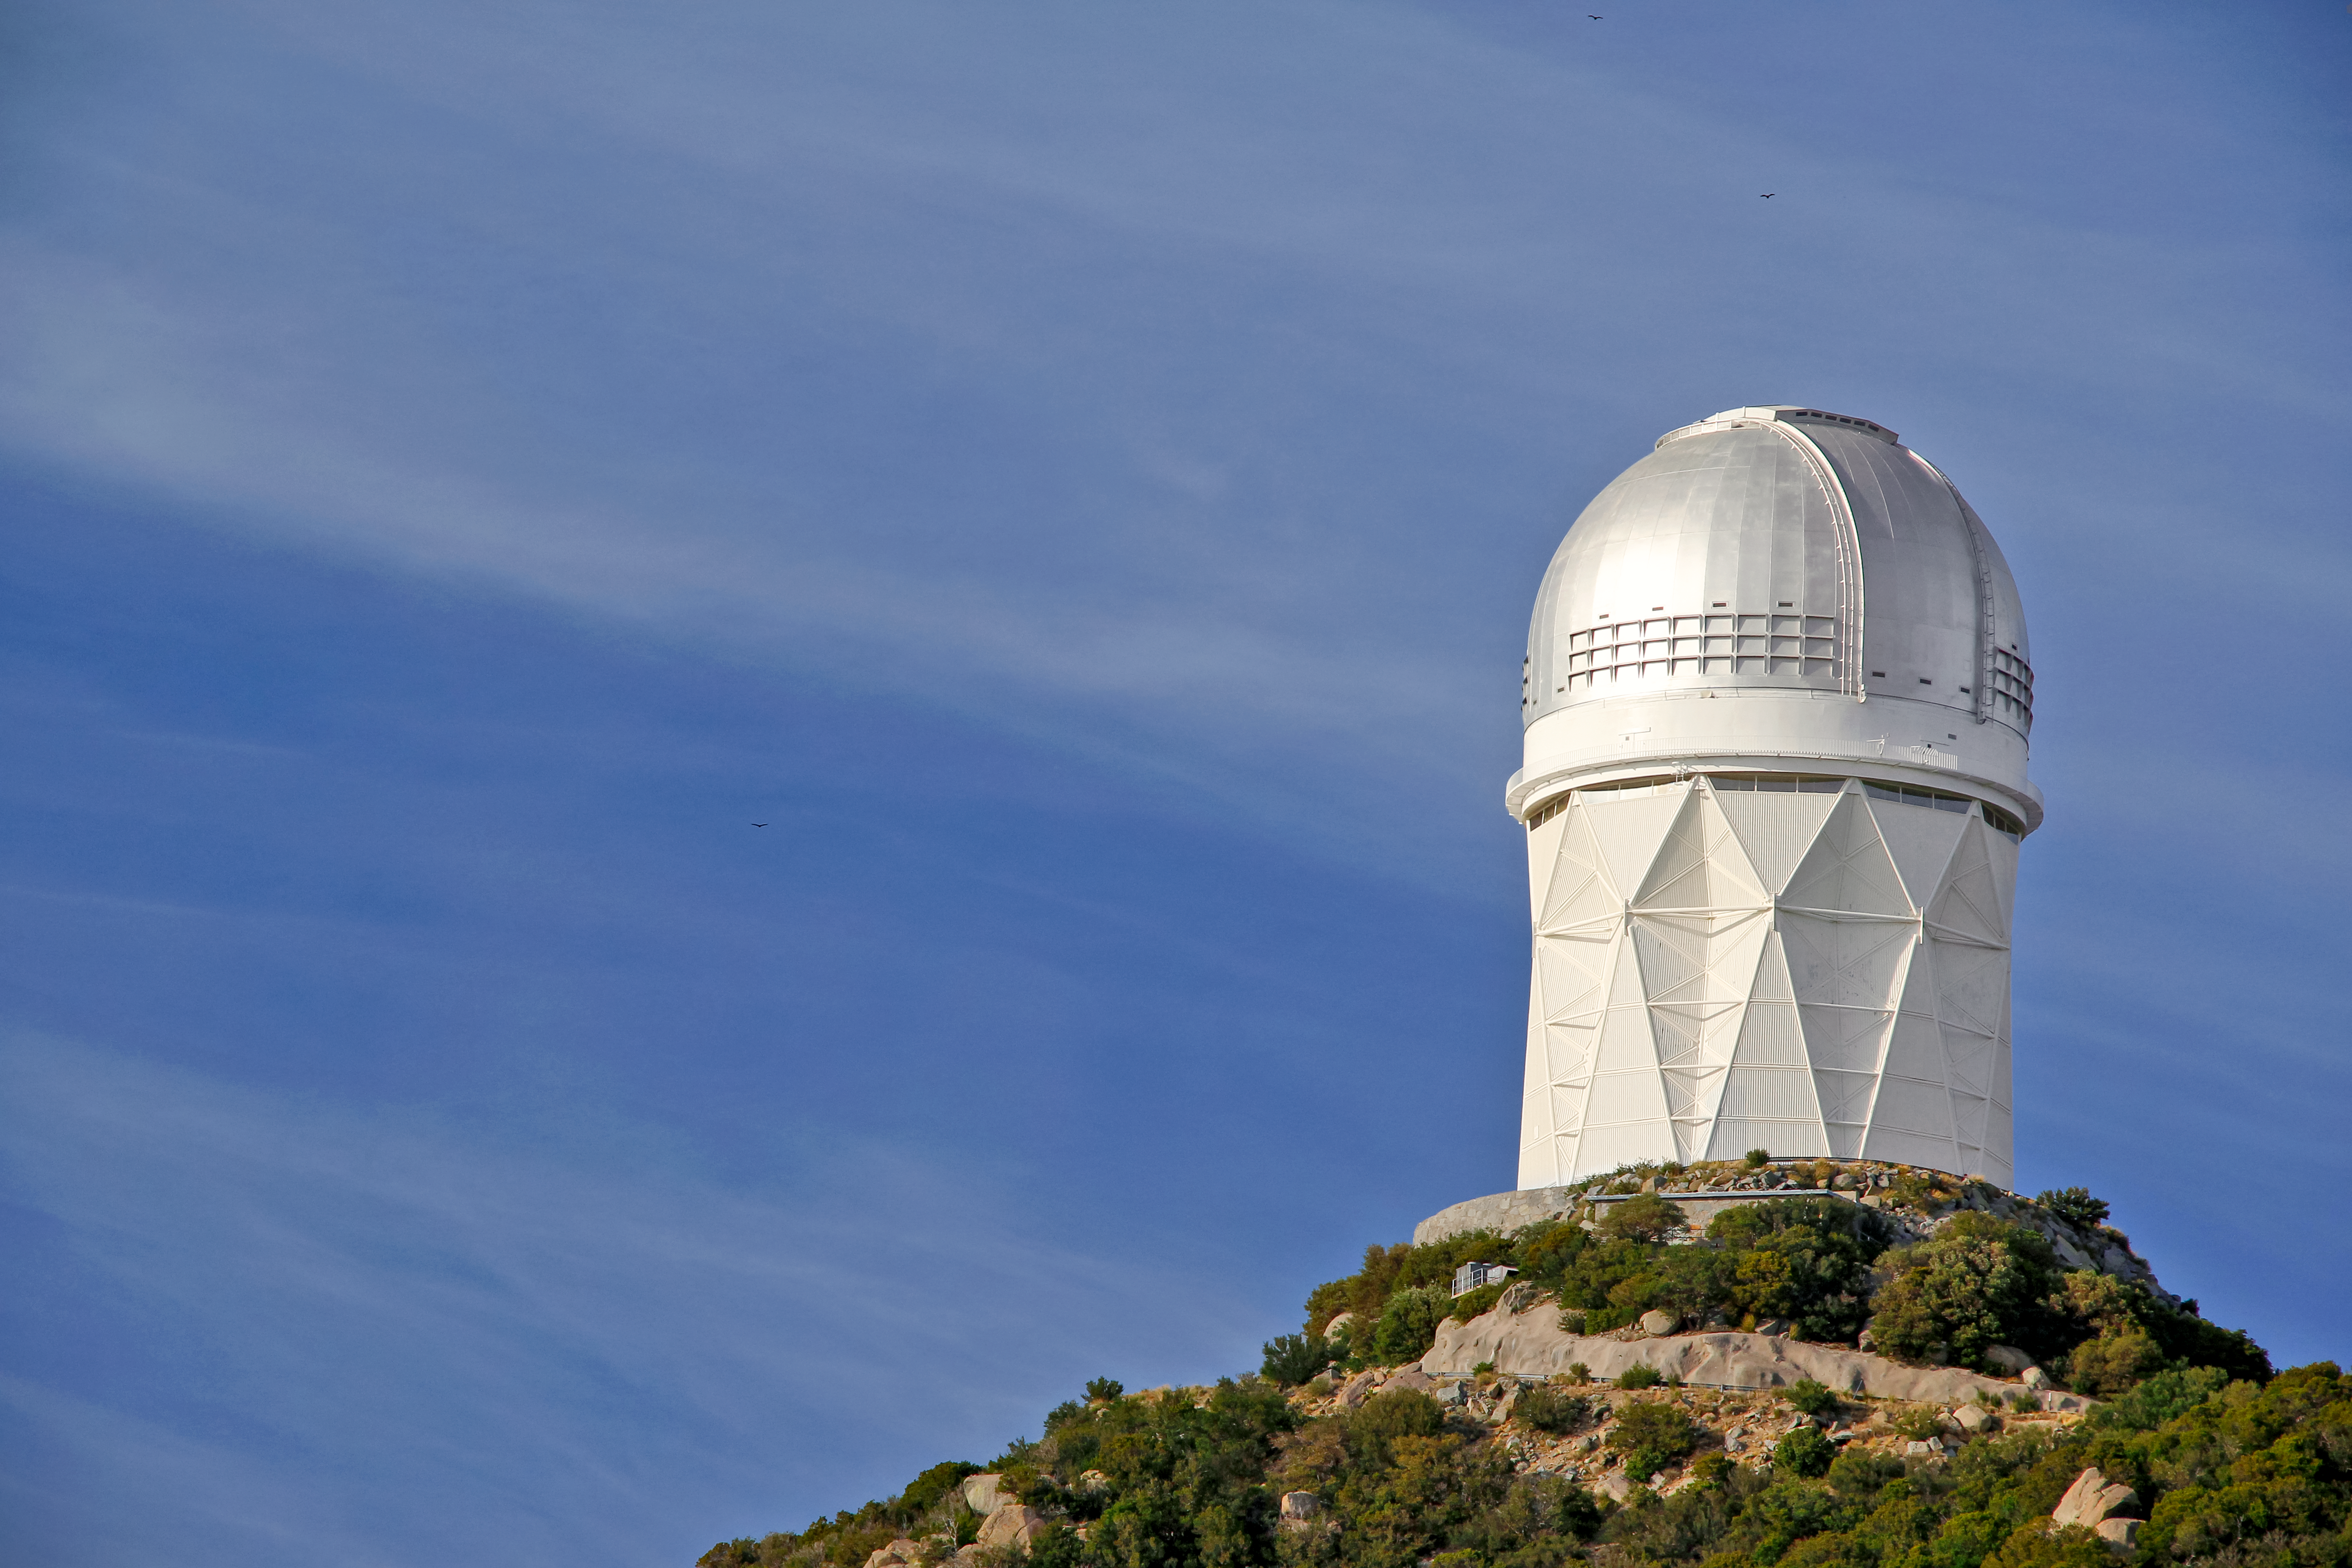

Nicholas U. Mayall 4-meter Telescope

The Nicholas U. Mayall 4-meter Telescope on Kitt Peak National Observatory near Tucson, AZ.

Credit: KPNO/NOIRLab/NSF/AURA/P. Marenfeld